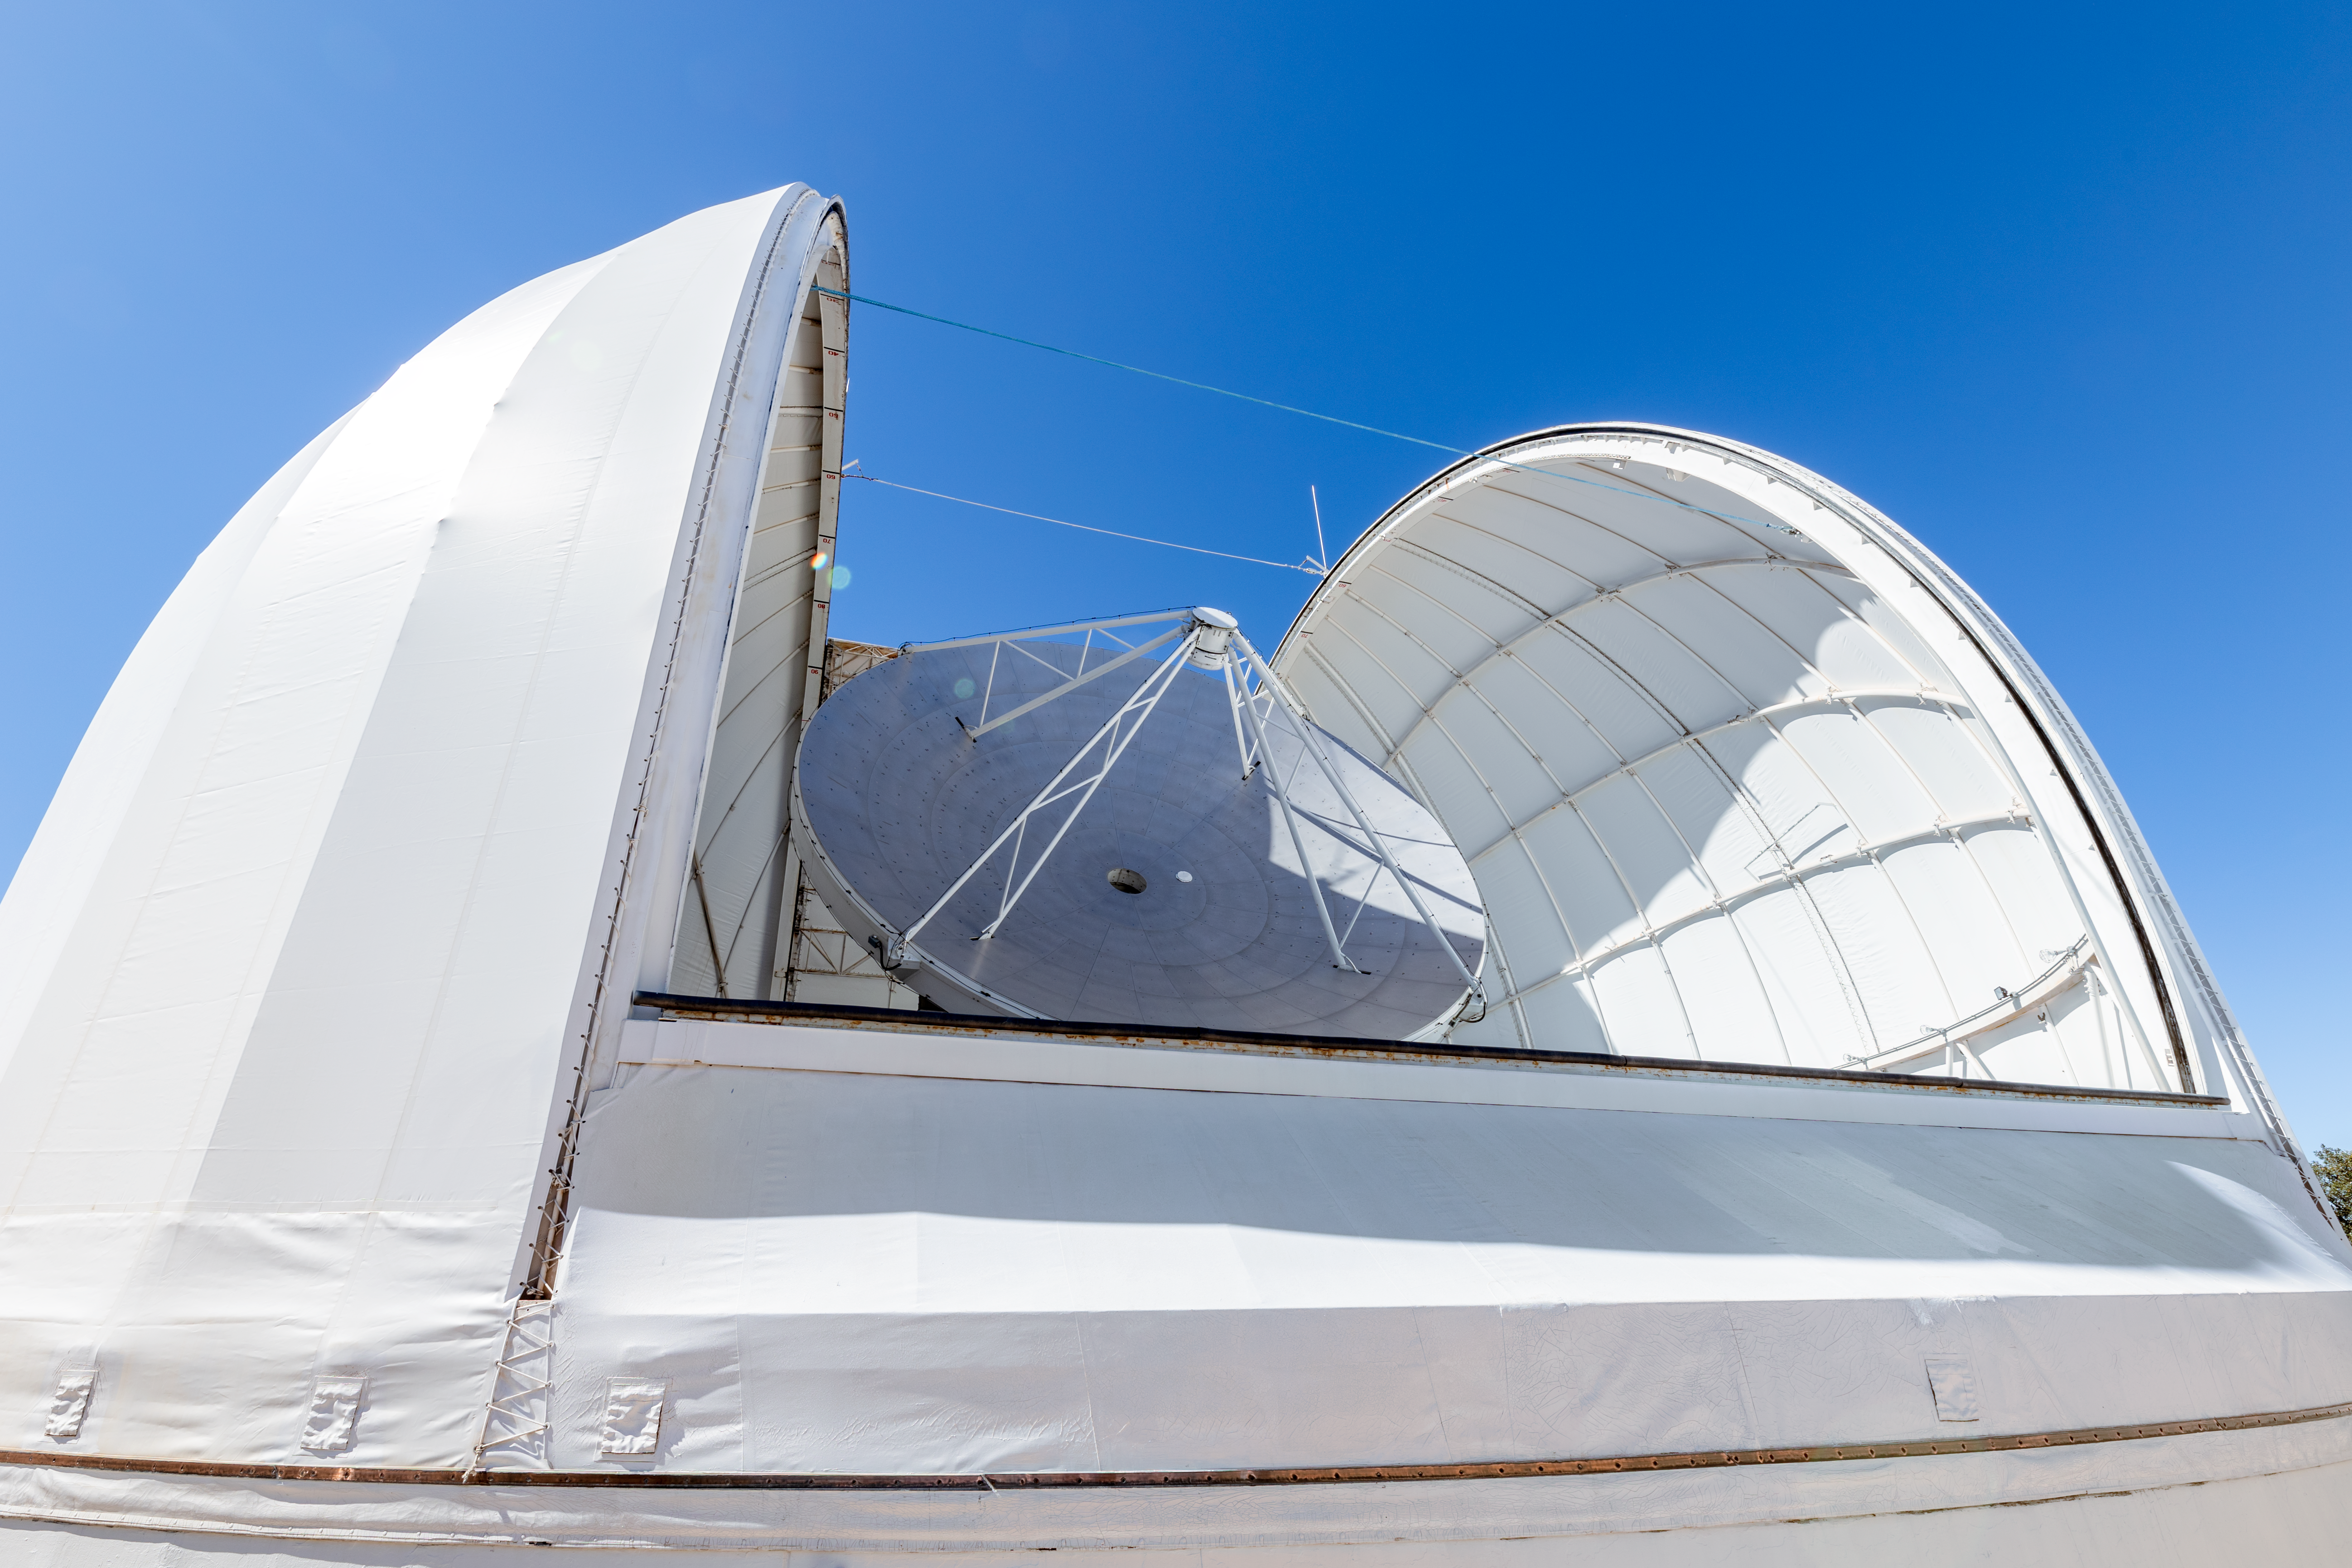

UA ARO 12-meter Telescope

The UA ARO 12-meter Telescope on a clear day on Kitt Peak National Observatory in Arizona.

Credit: KPNO/NOIRLab/NSF/AURA/T. Slovinský